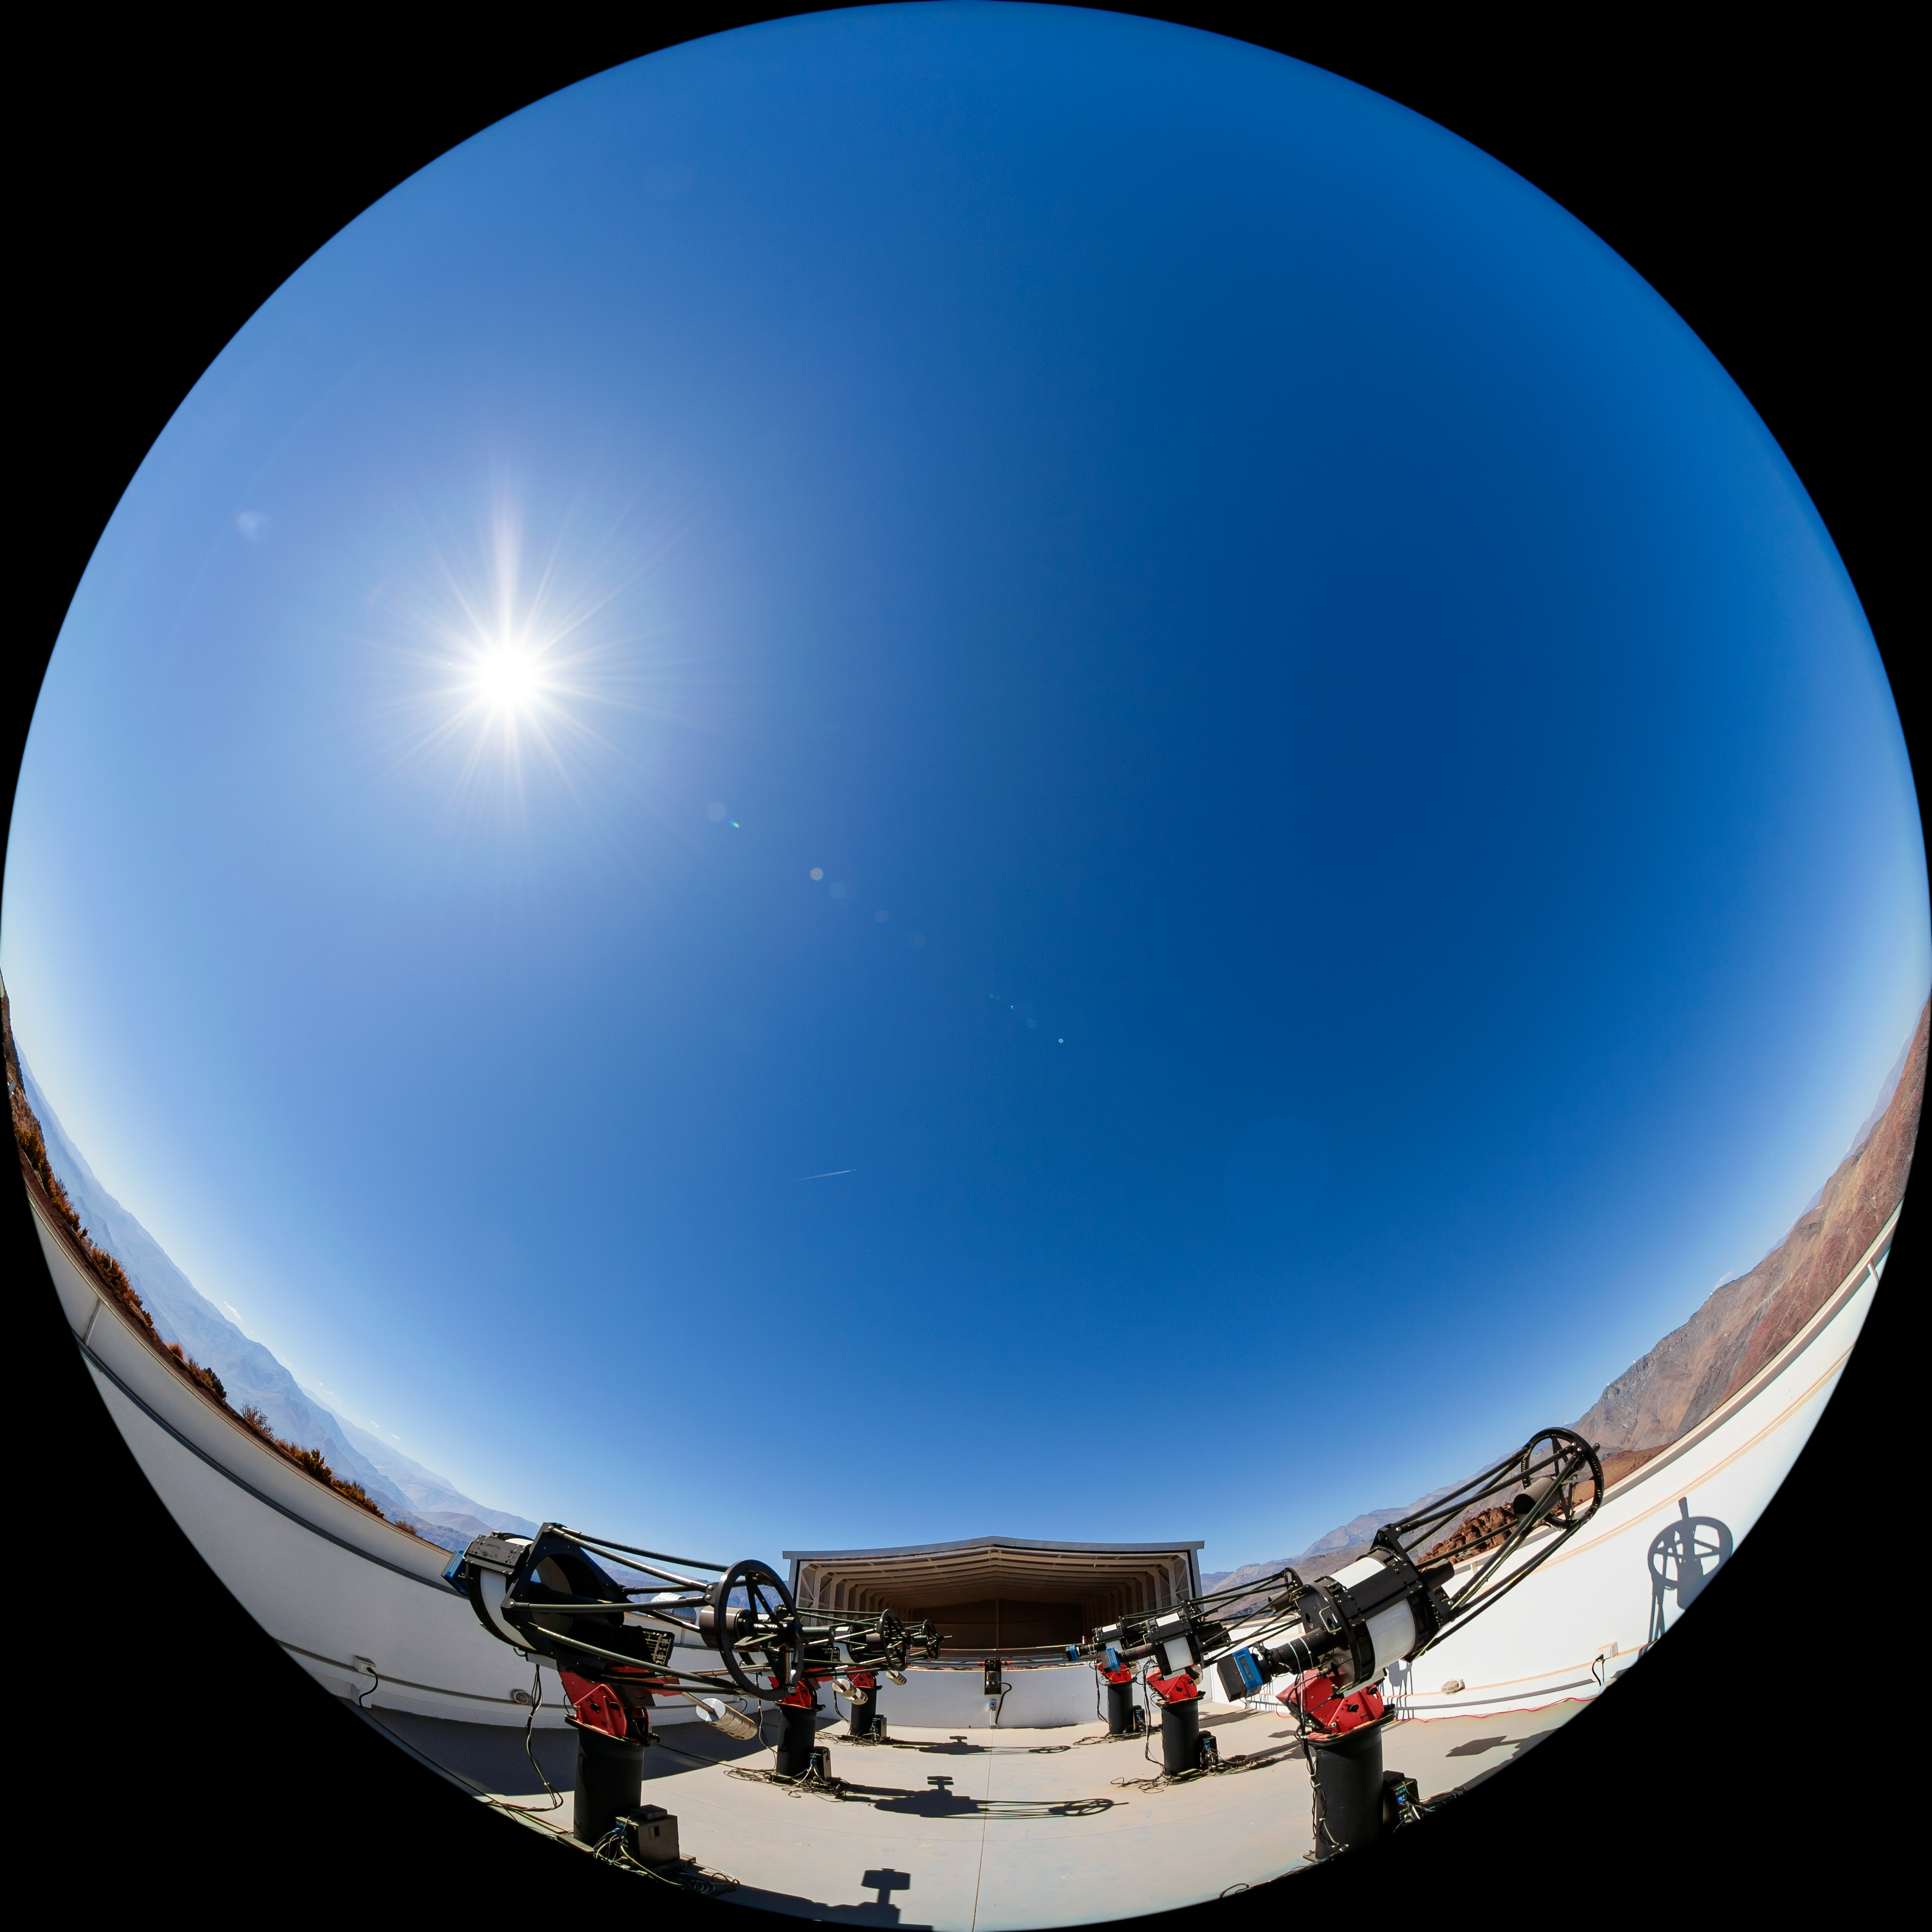

MEarth South Observatory 0.4-meter Telescope

The MEarth-South Observatory 0.4-meter telescope, one half of the MEarth Project, located at Cerro Tololo Inter-American Observatory (CTIO), a Program of NSF NOIRLab, in Chile.

Credit: CTIO/NOIRLab/NSF/AURA/T. Matsopoulos